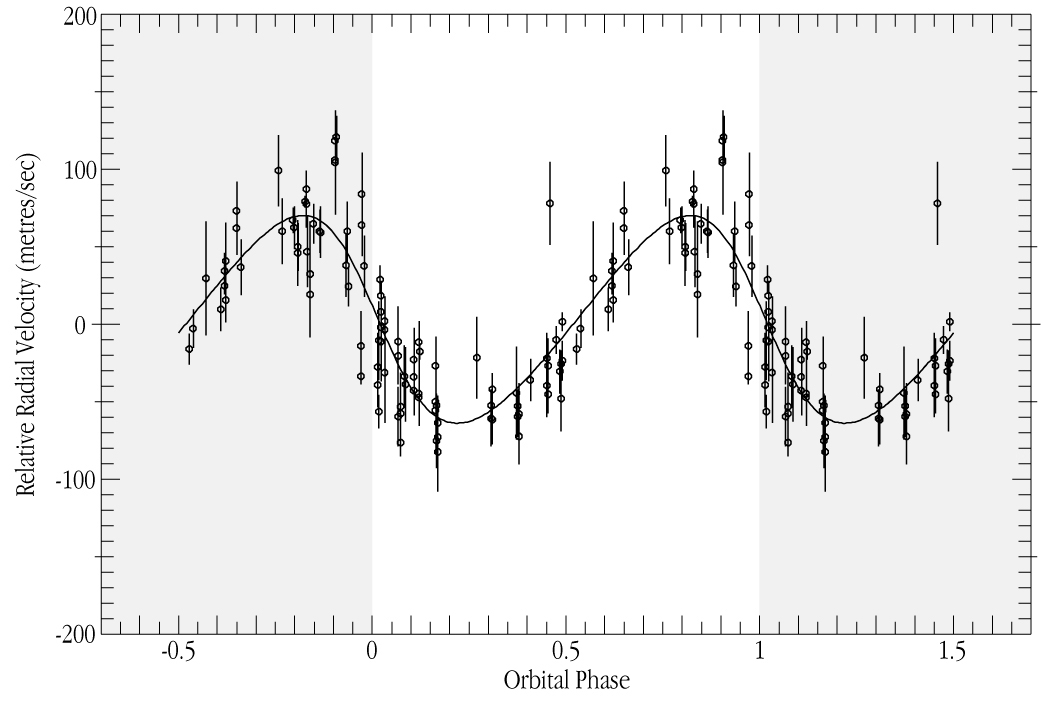

i Horologii - radial velocity variations

The combined radial velocity variations of iota Hor vrs. orbital phase of the newly discovered planet. The planet is in front of the star near phase 0.5 and on the other side at phase 0 and 1. The maximal velocities are when the planet is approaching or receding around 0.25 and 0.75, respectively. The orbital period is 320 days.

Credit: ESO